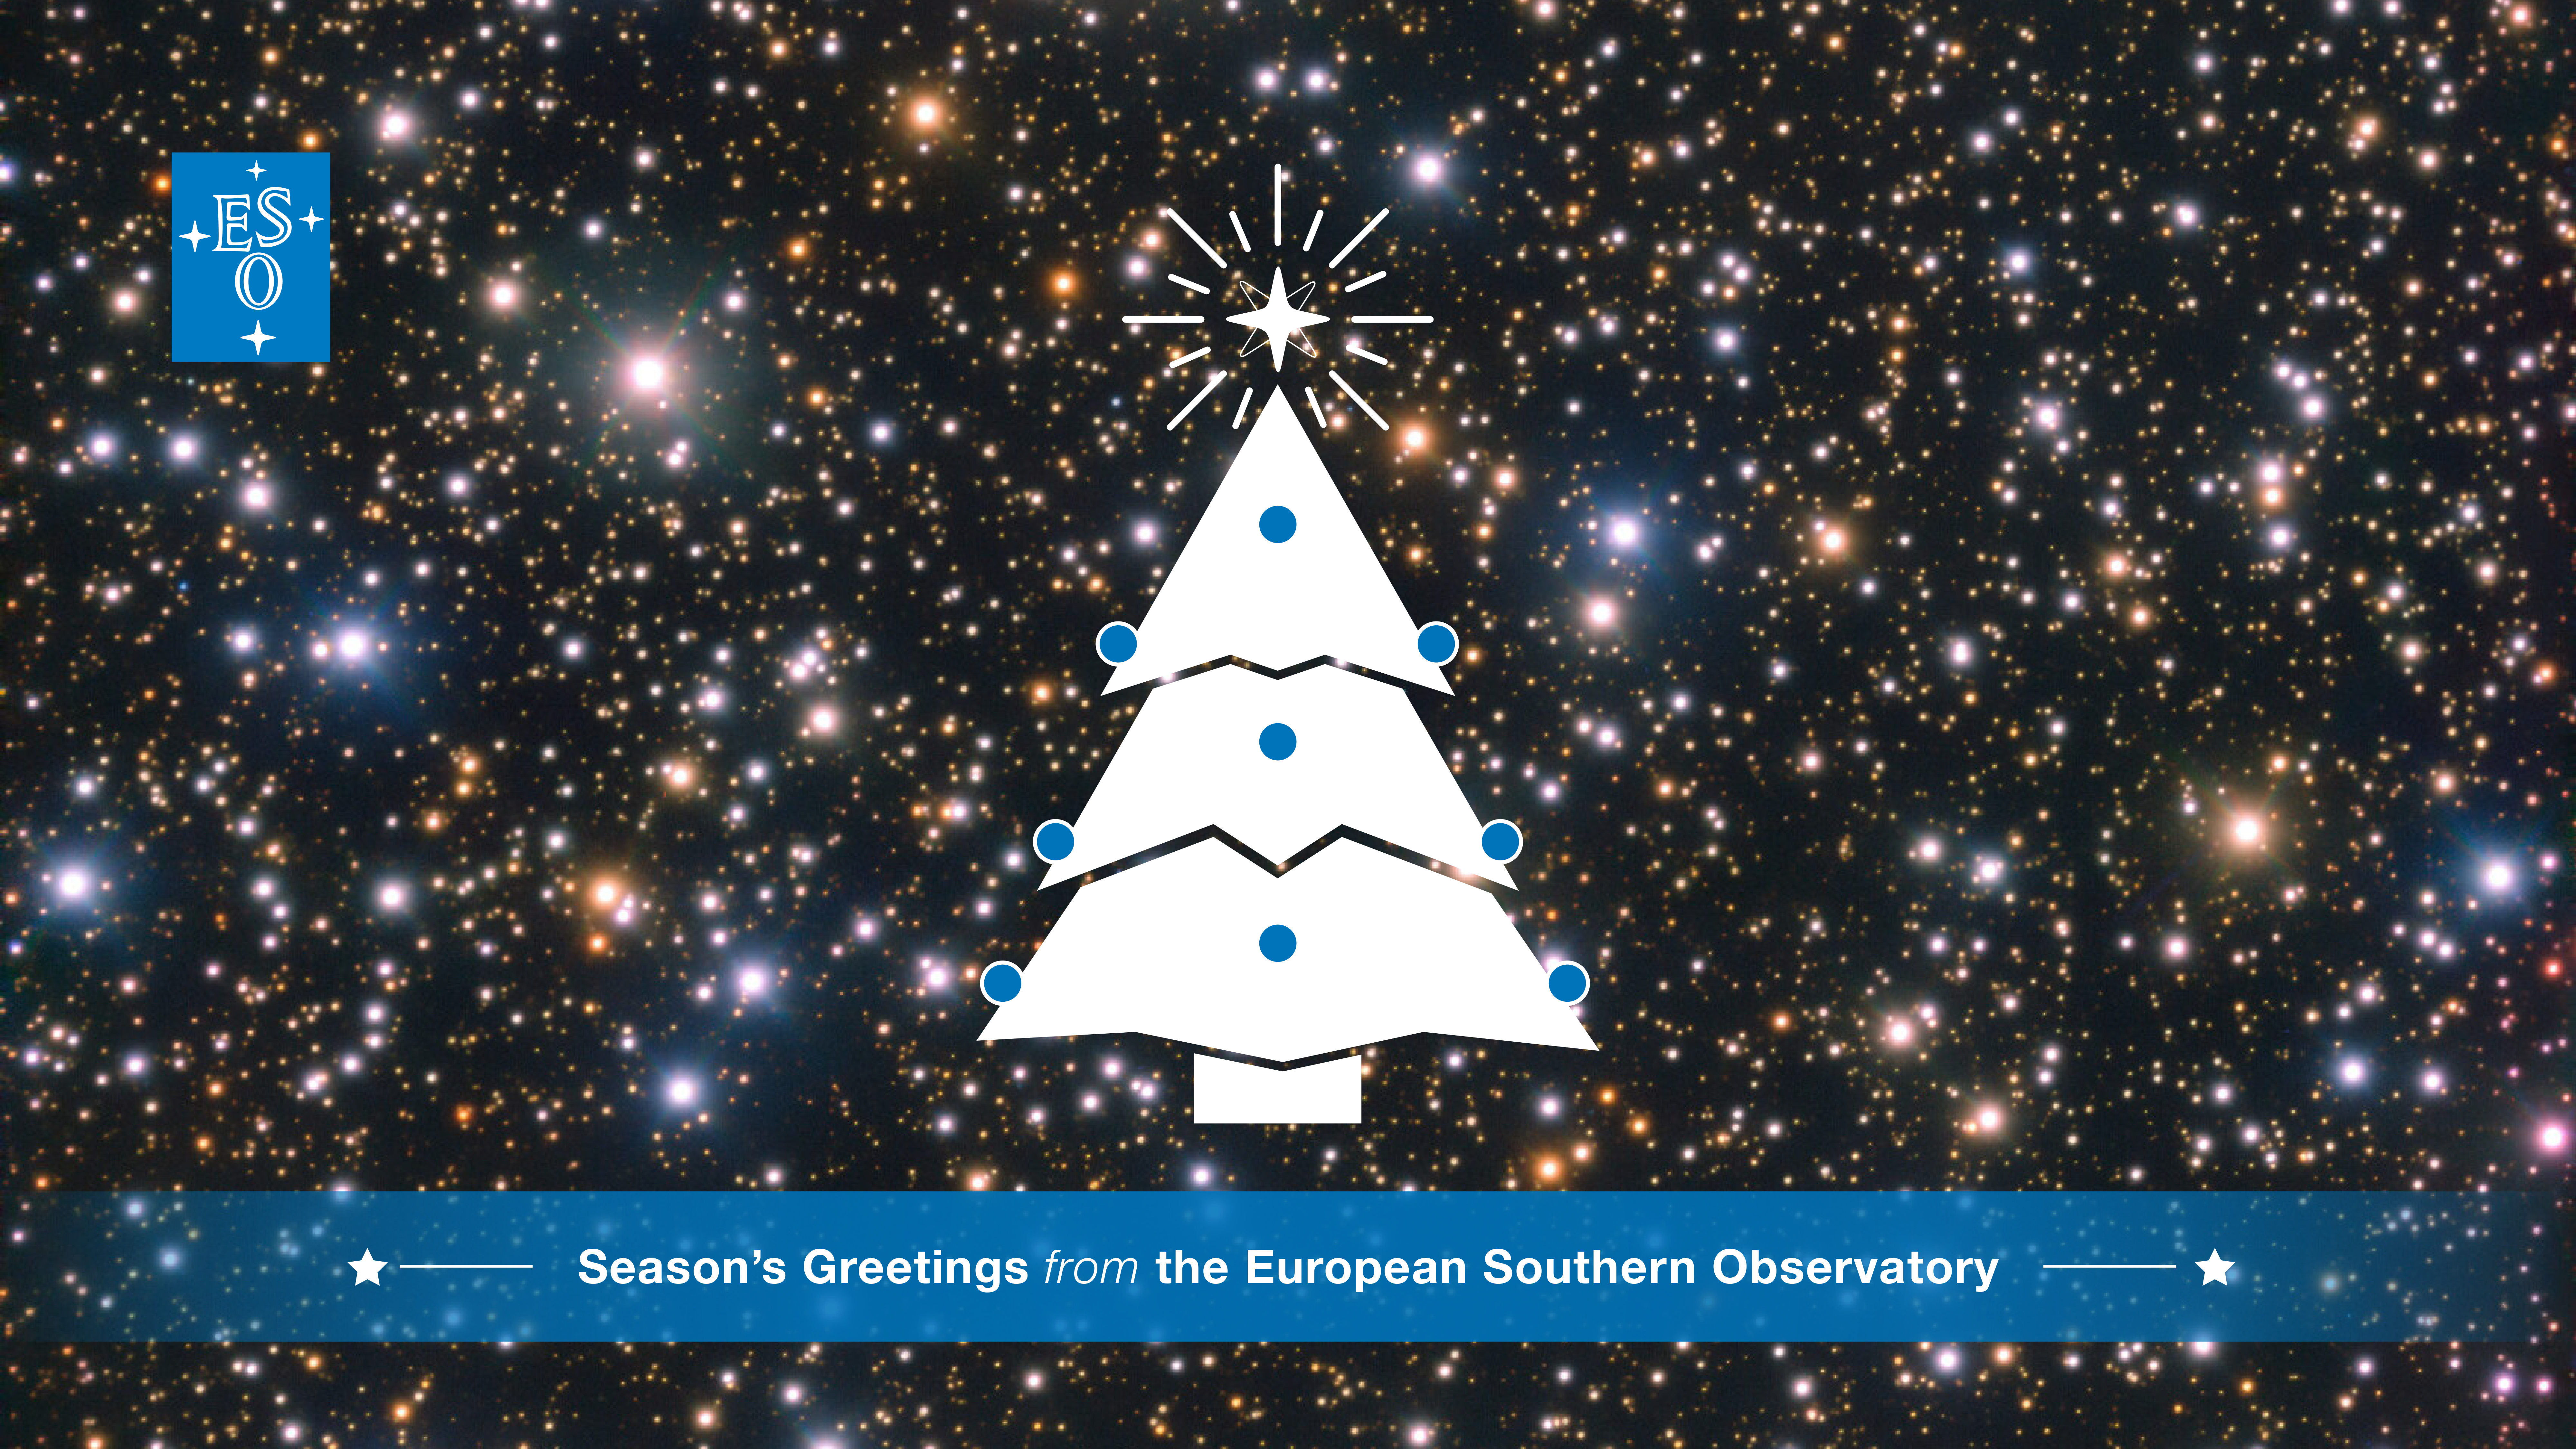

Season’s Greetings from the European Southern Observatory!

As the unconventional year of 2020 draws to a close, we send you and all of your families our very best wishes!

Undoubtedly this year has been challenging for many, and here at ESO we have worked to adapt to these unprecedented times. After a pause of a few months, we have restarted limited science operations at our observatories in Chile, under strict safety measures. As our telescopes and instruments resume their observations of the night sky, we continue to be inspired by the Universe’s wonders and look forward to sharing more fascinating astronomical discoveries with you all.

On behalf of everyone at the European Southern Observatory, we hope you have a very safe and healthy end of the year and a brilliant start to 2021!

Credit: ESO